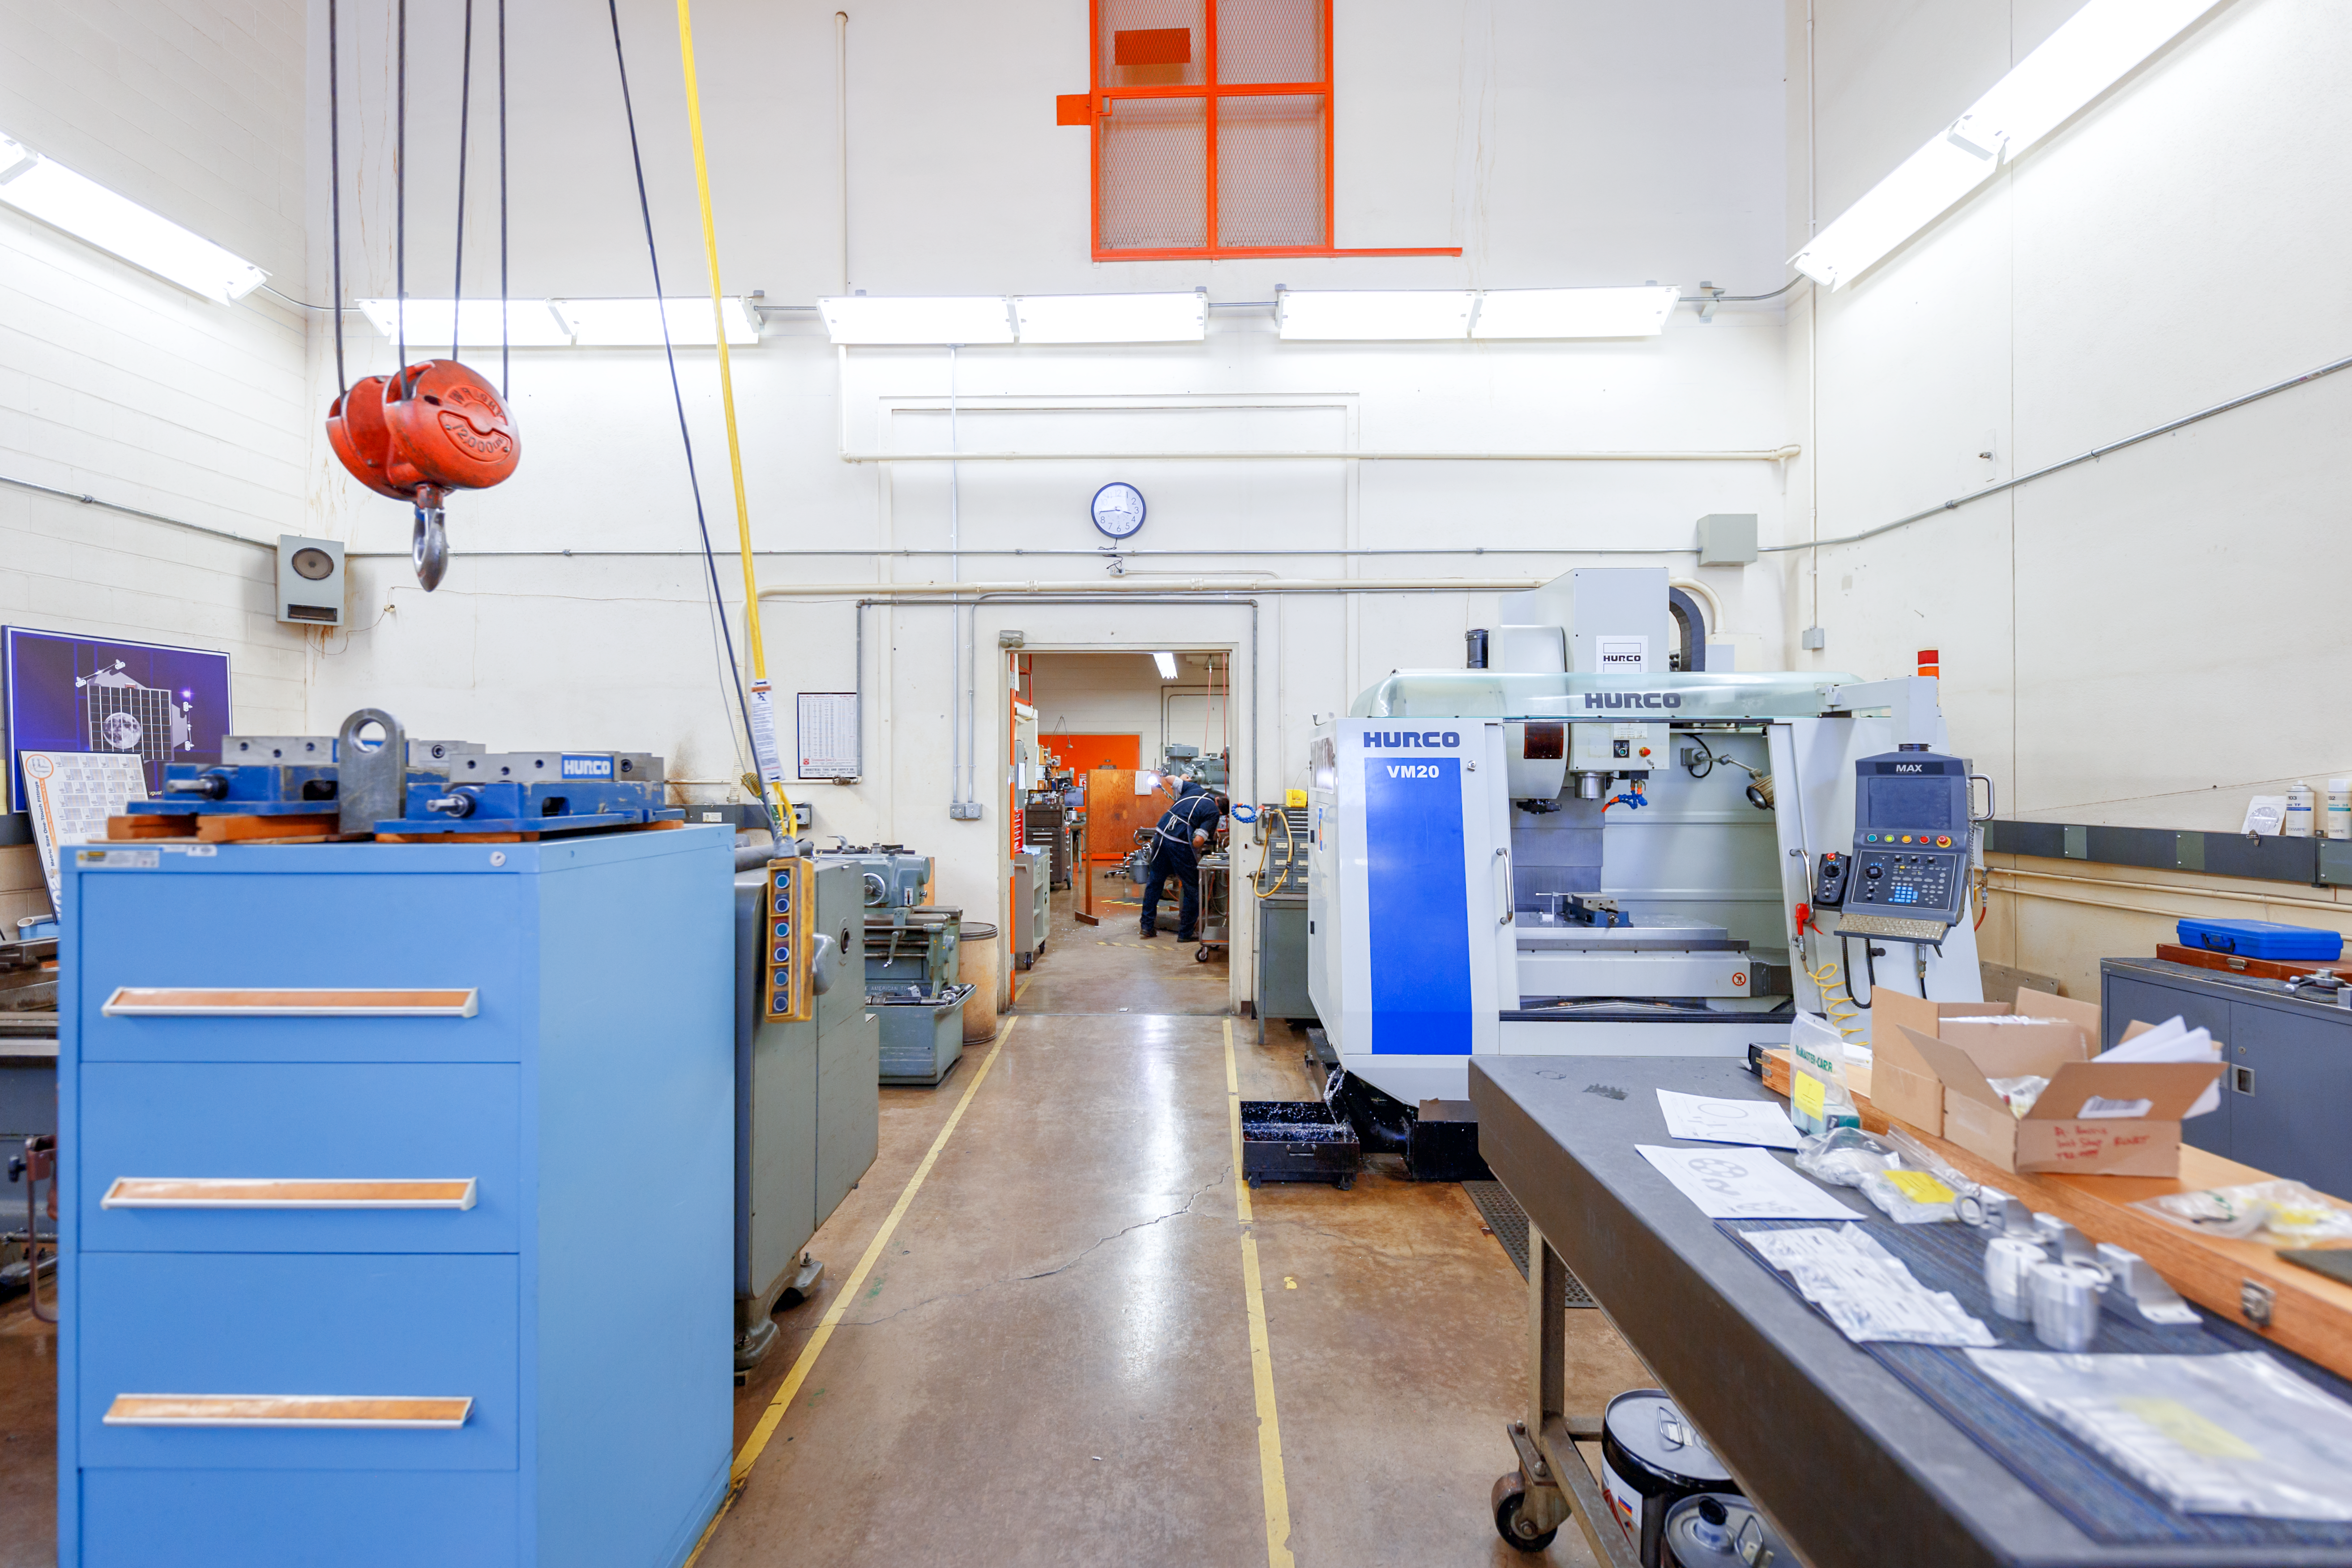

NOIRLab HQ Machine Shop

The machine shop at NOIRLab Headquarters in Tucson, Arizona.

Credit: NOIRLab/NSF/AURA/P. Horálek